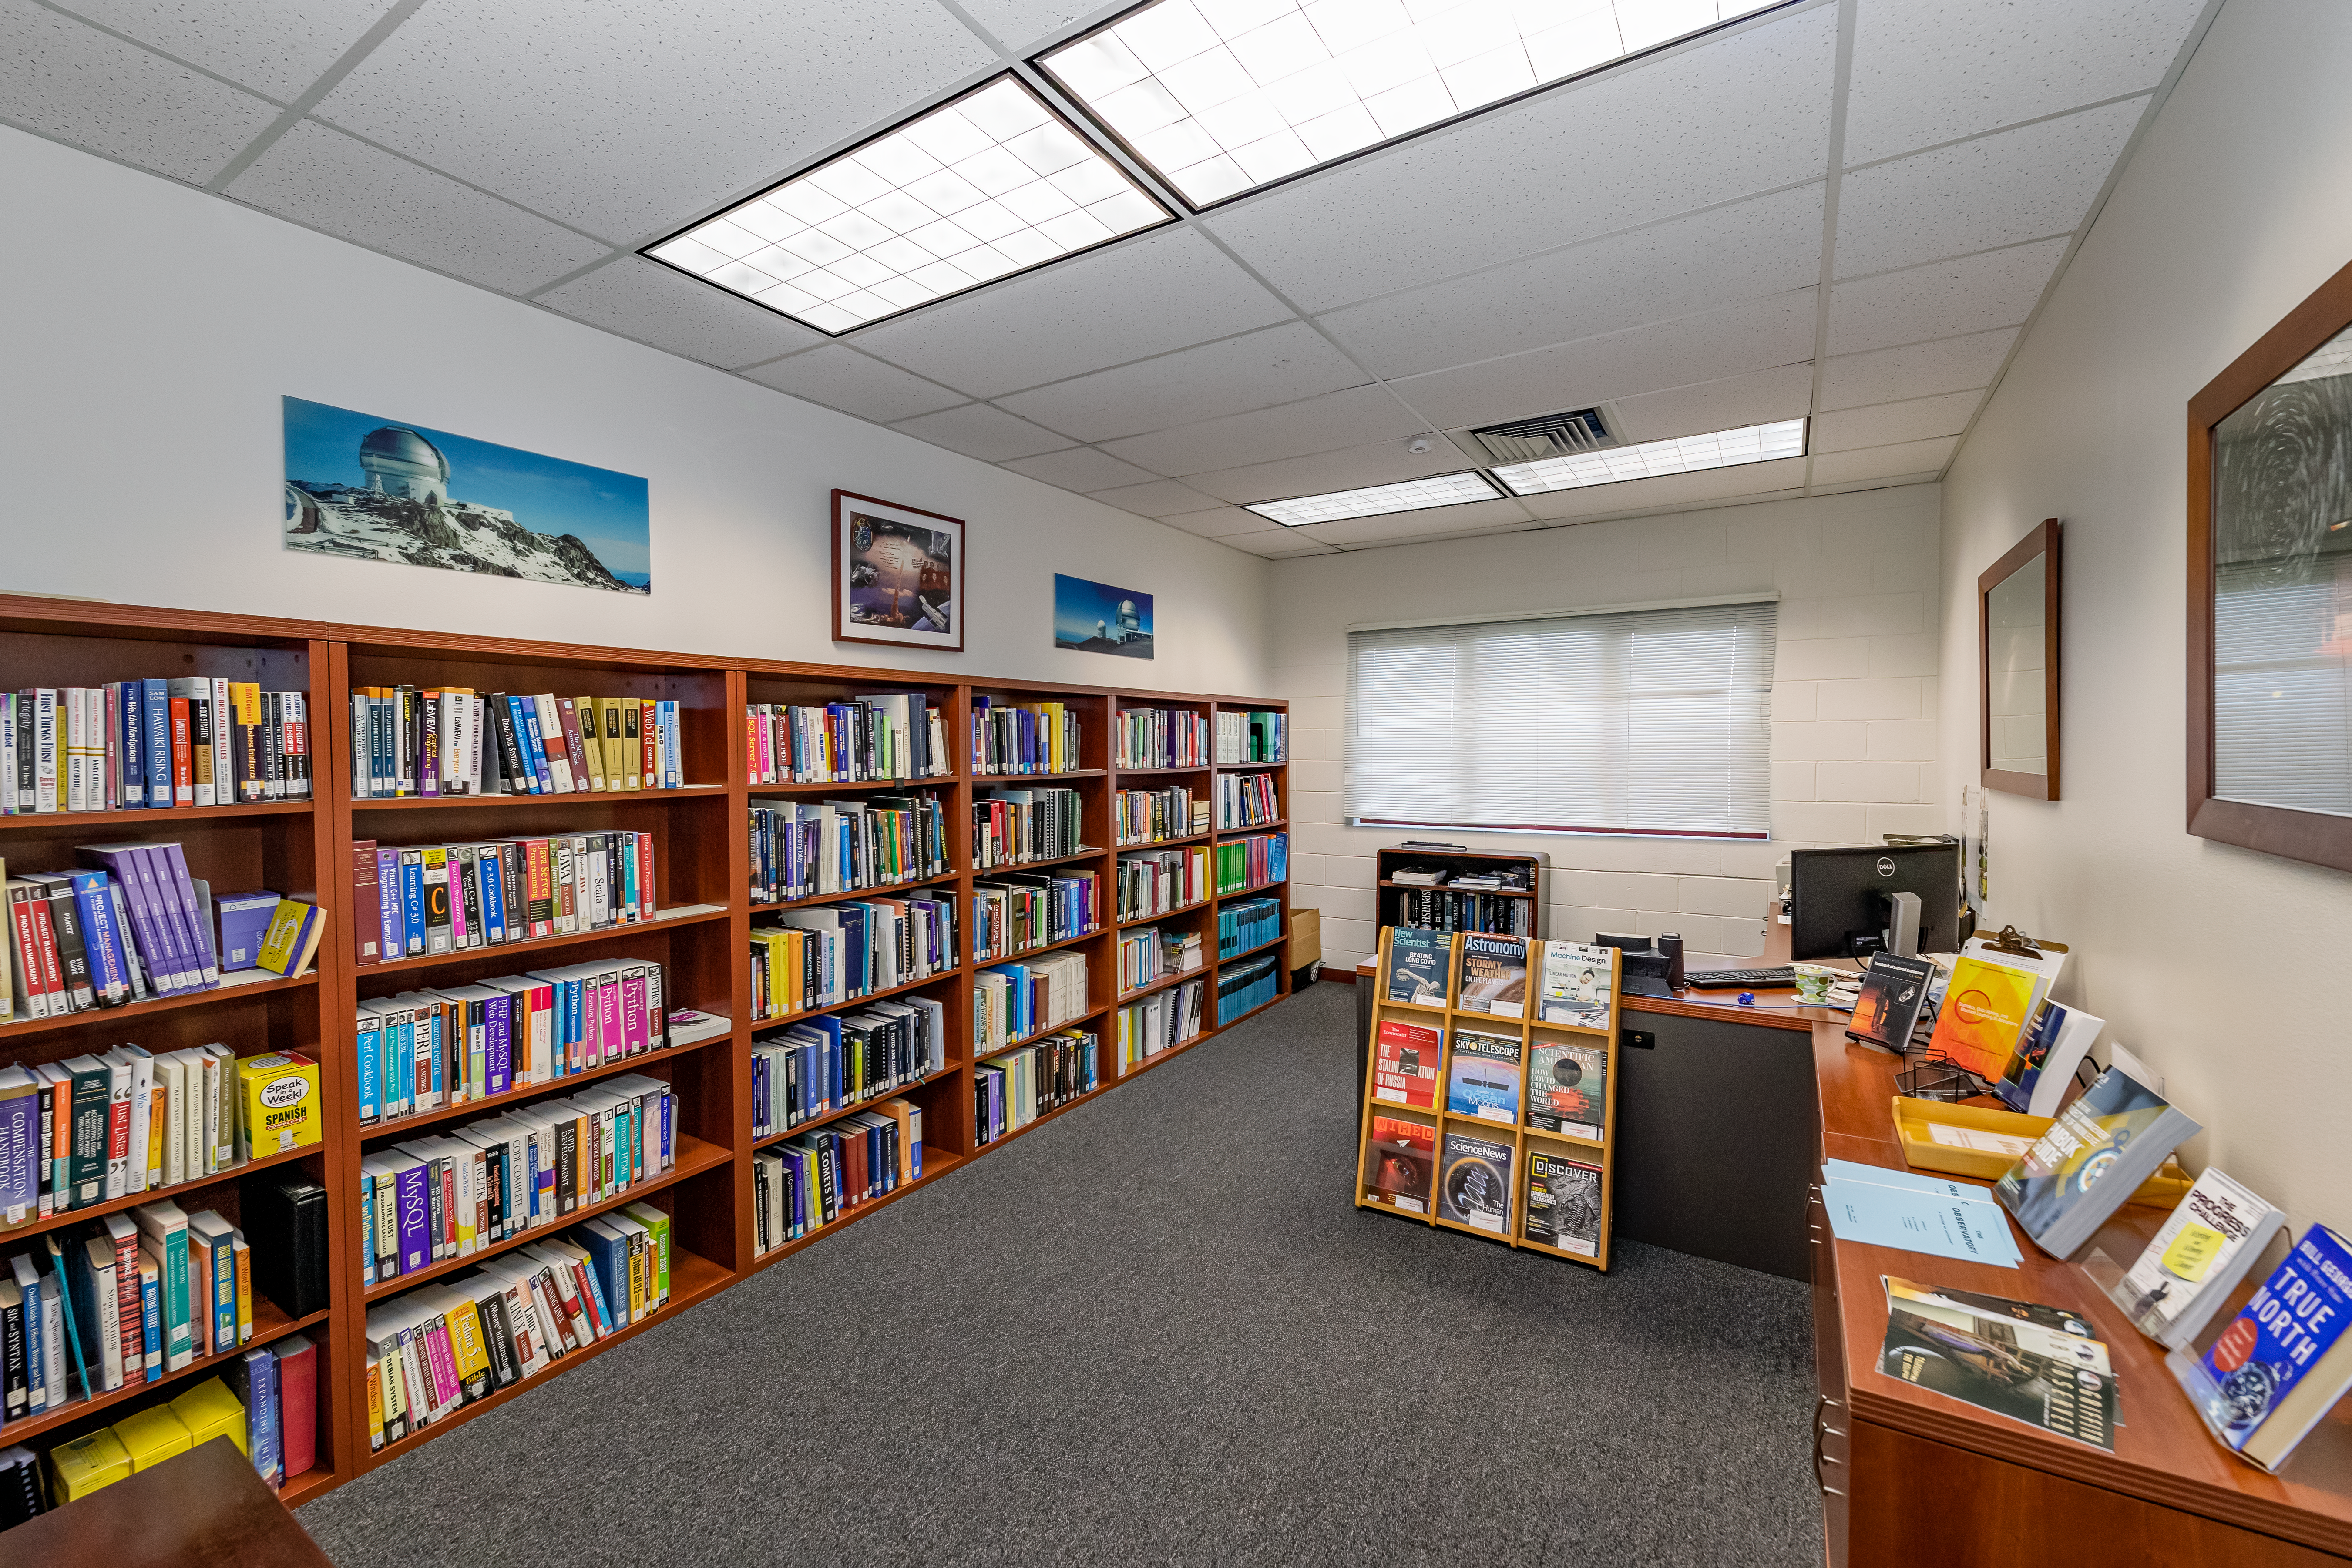

Gemini North Library

Gemini North Hilo Base Facility library.

Credit: International Gemini Observatory/NOIRLab/NSF/AURA/T. Slovinský